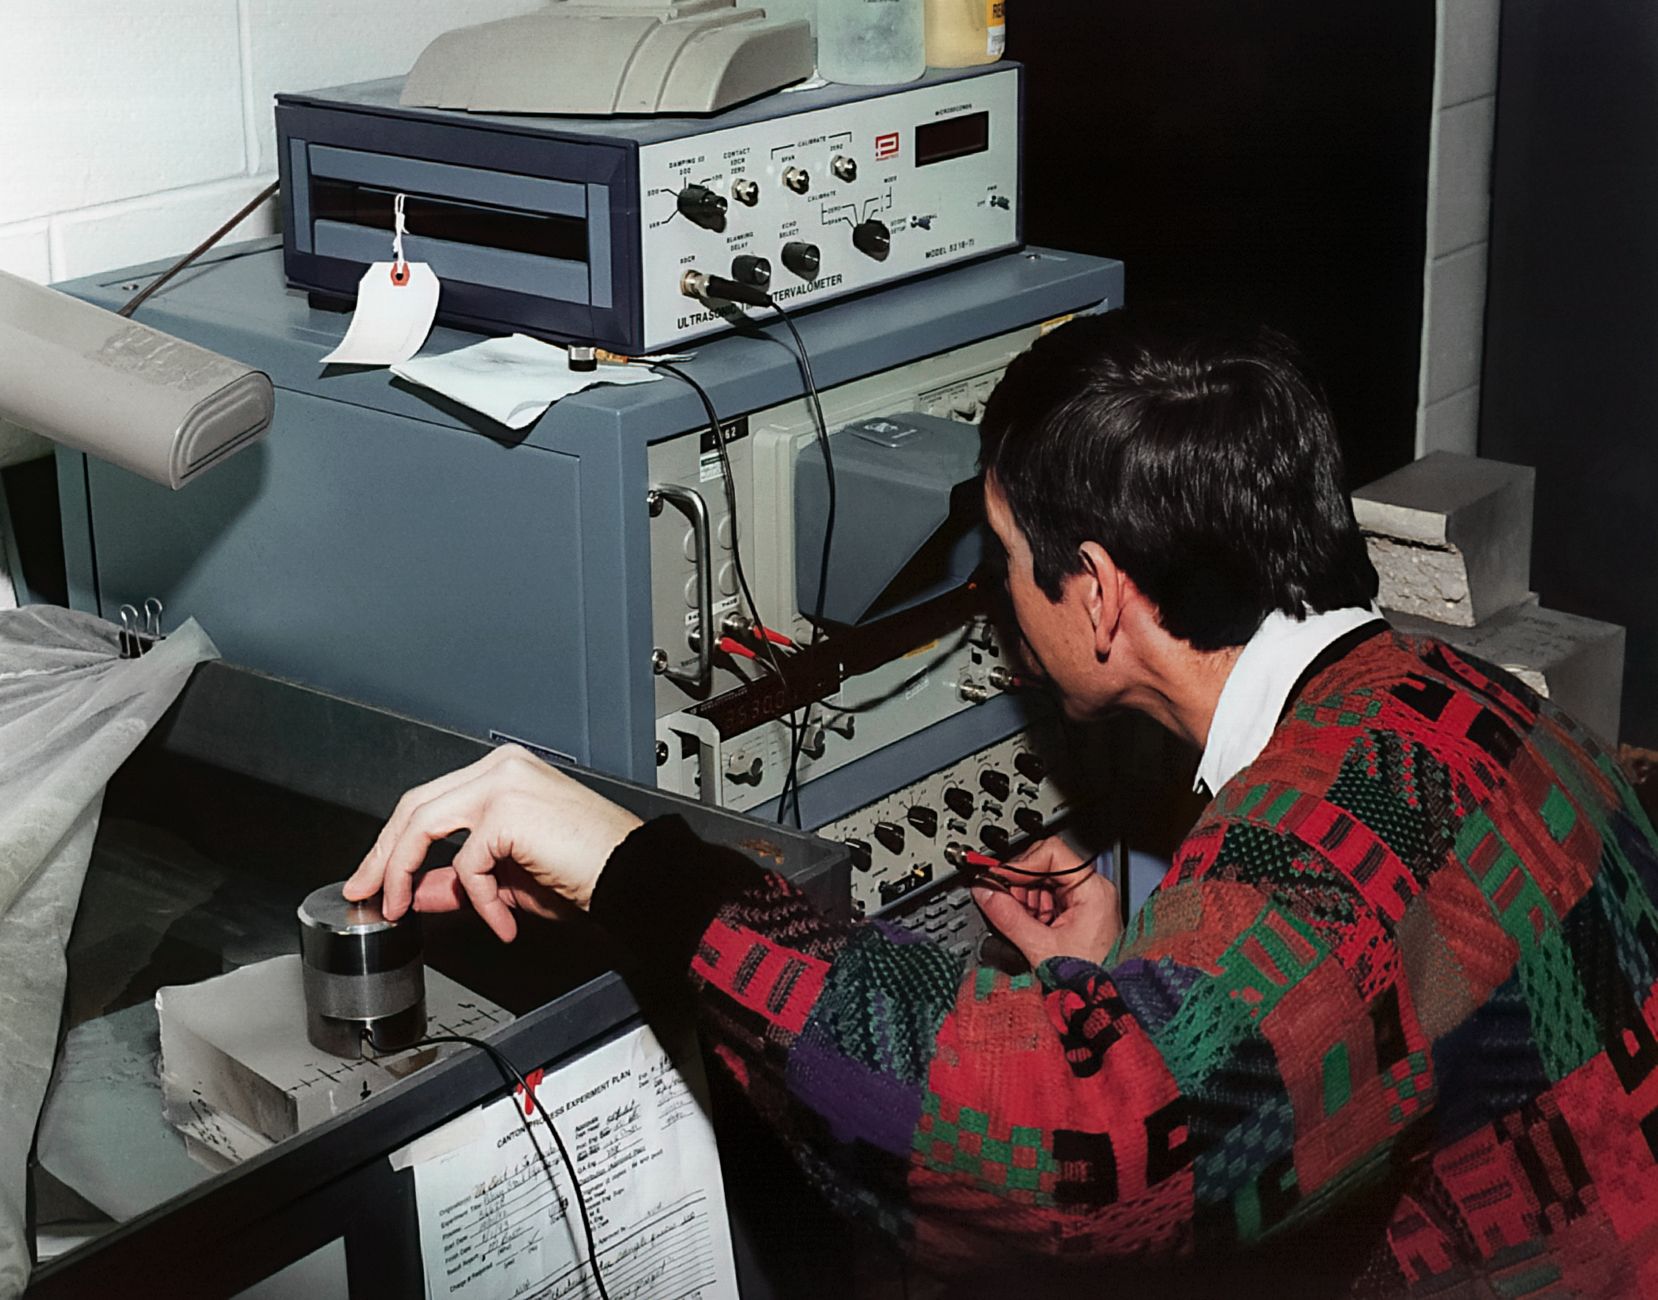

Gemini Technical Activities

Technical activities related to the Gemini North telescope in 1994.

Credit: International Gemini Observatory/NOIRLab/NSF/AURA